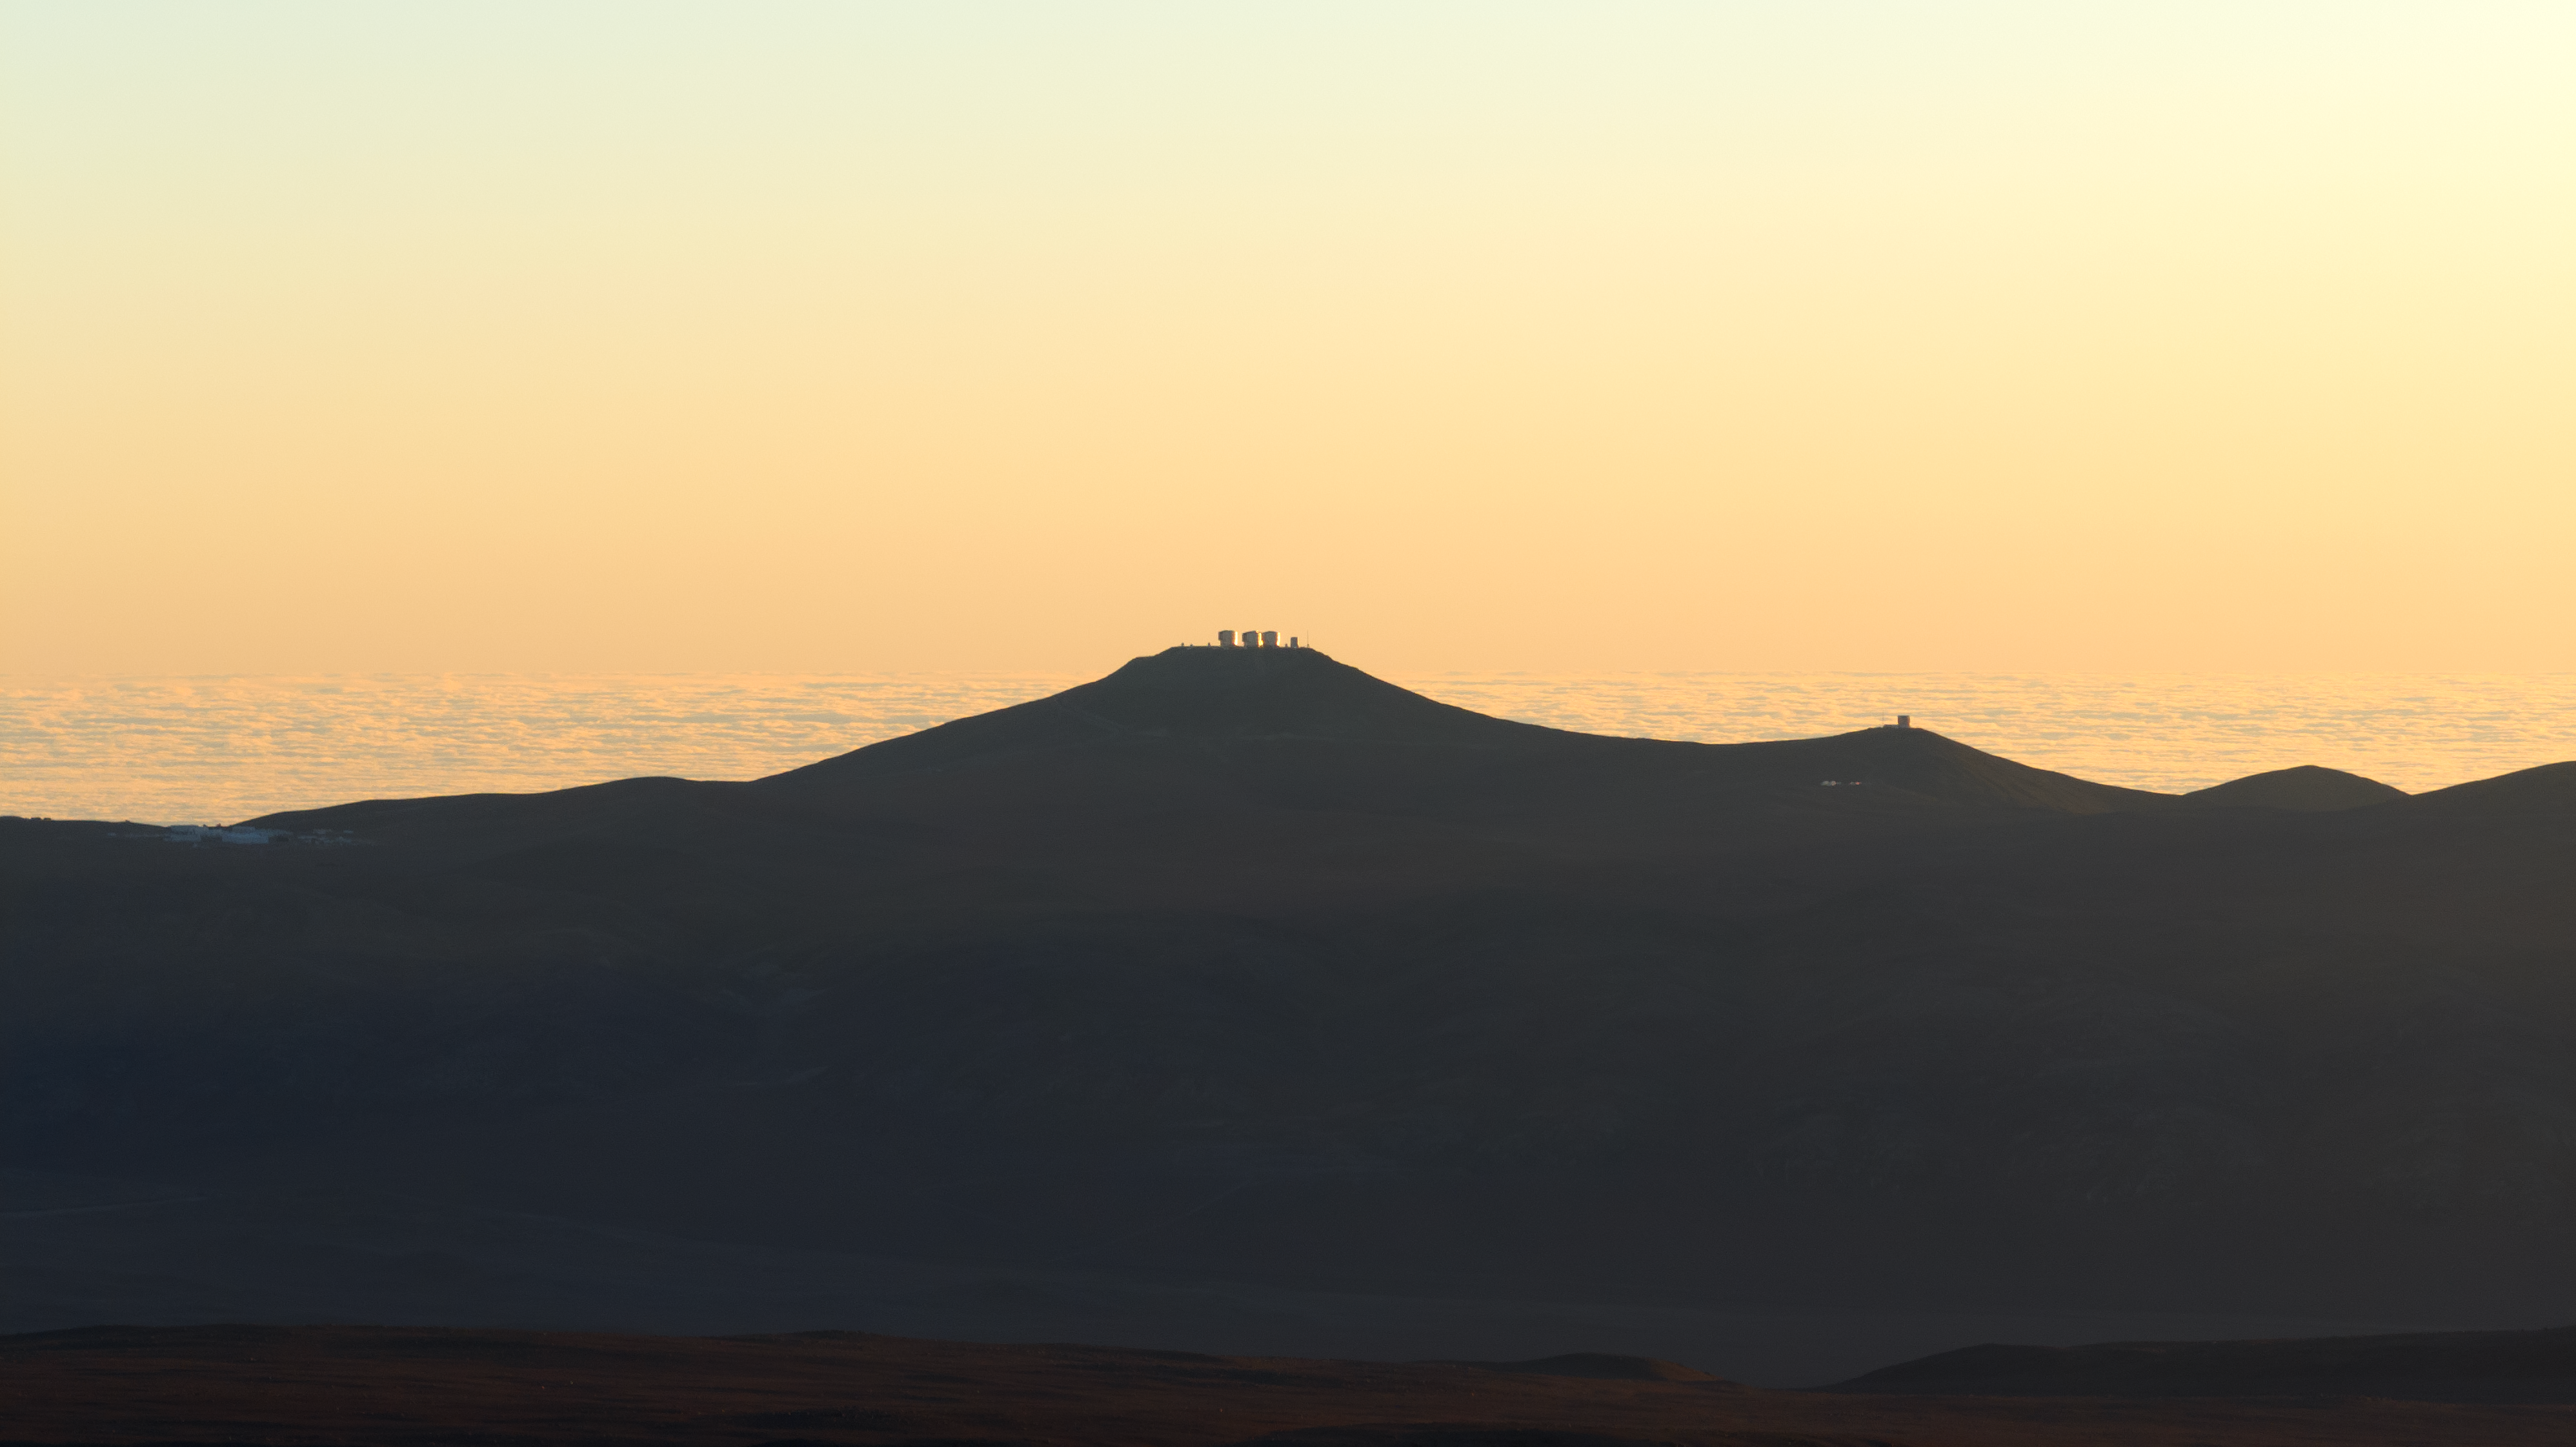

A view of the VLT, VST, and VISTA from the ELT

This image shows the amazing sunset landscape of the Atacama Desert in Chile. The peak at the centre is Cerro Paranal; perched on it are ESO's Very Large Telescope (VLT) and the VLT Survey Telescope (VST). To the right, sitting on its own peak, is the Visible and Infrared Survey Telescope for Astronomy (VISTA). This image was taken from Cerro Armazones, where ESO's Extremely Large Telescope (ELT) is currently being constructed.

Credit: ESO